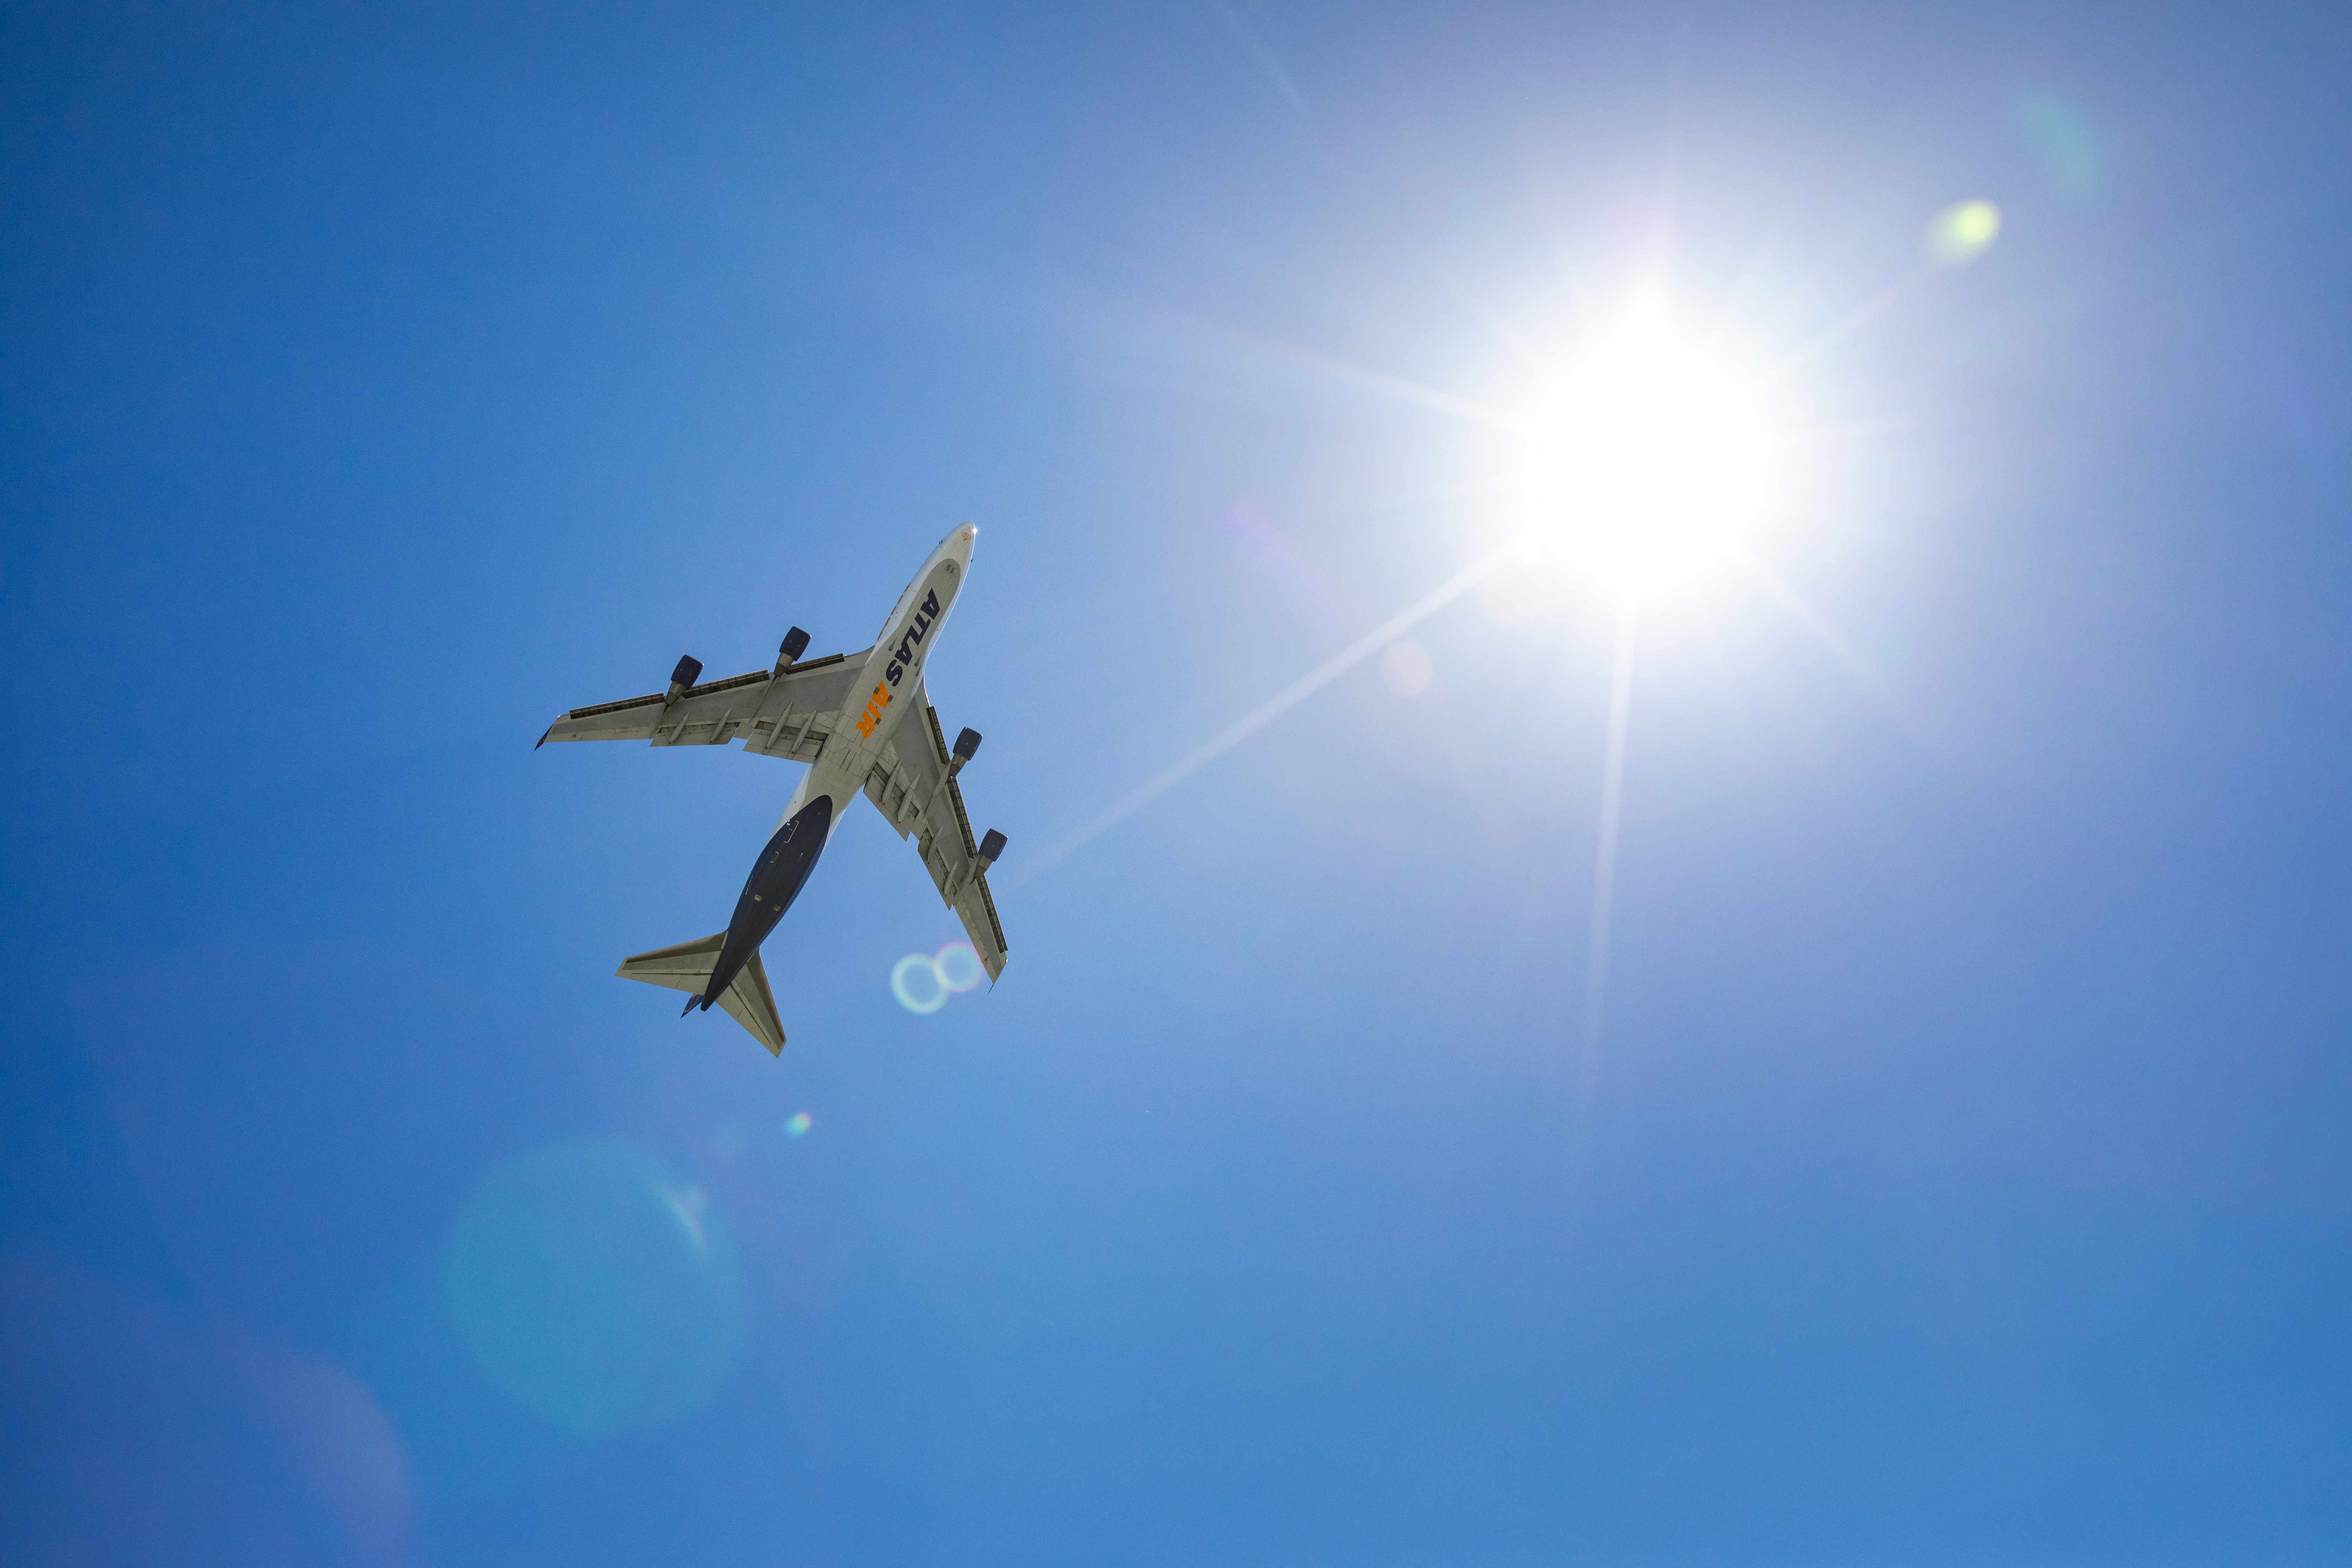

LSST Camera Flies Out to Chile

In the wee hours of May 14, the LSST Camera left SLAC and was taken to SFO, where it, and crates with camera parts, were loaded onto a 747 charter jet and flown to Santiago, Chile. It arrived at the Vera C. Rubin Observatory on May 16.

Credit: Jacqueline Ramseyer Orrell/SLAC National Accelerator Laboratory